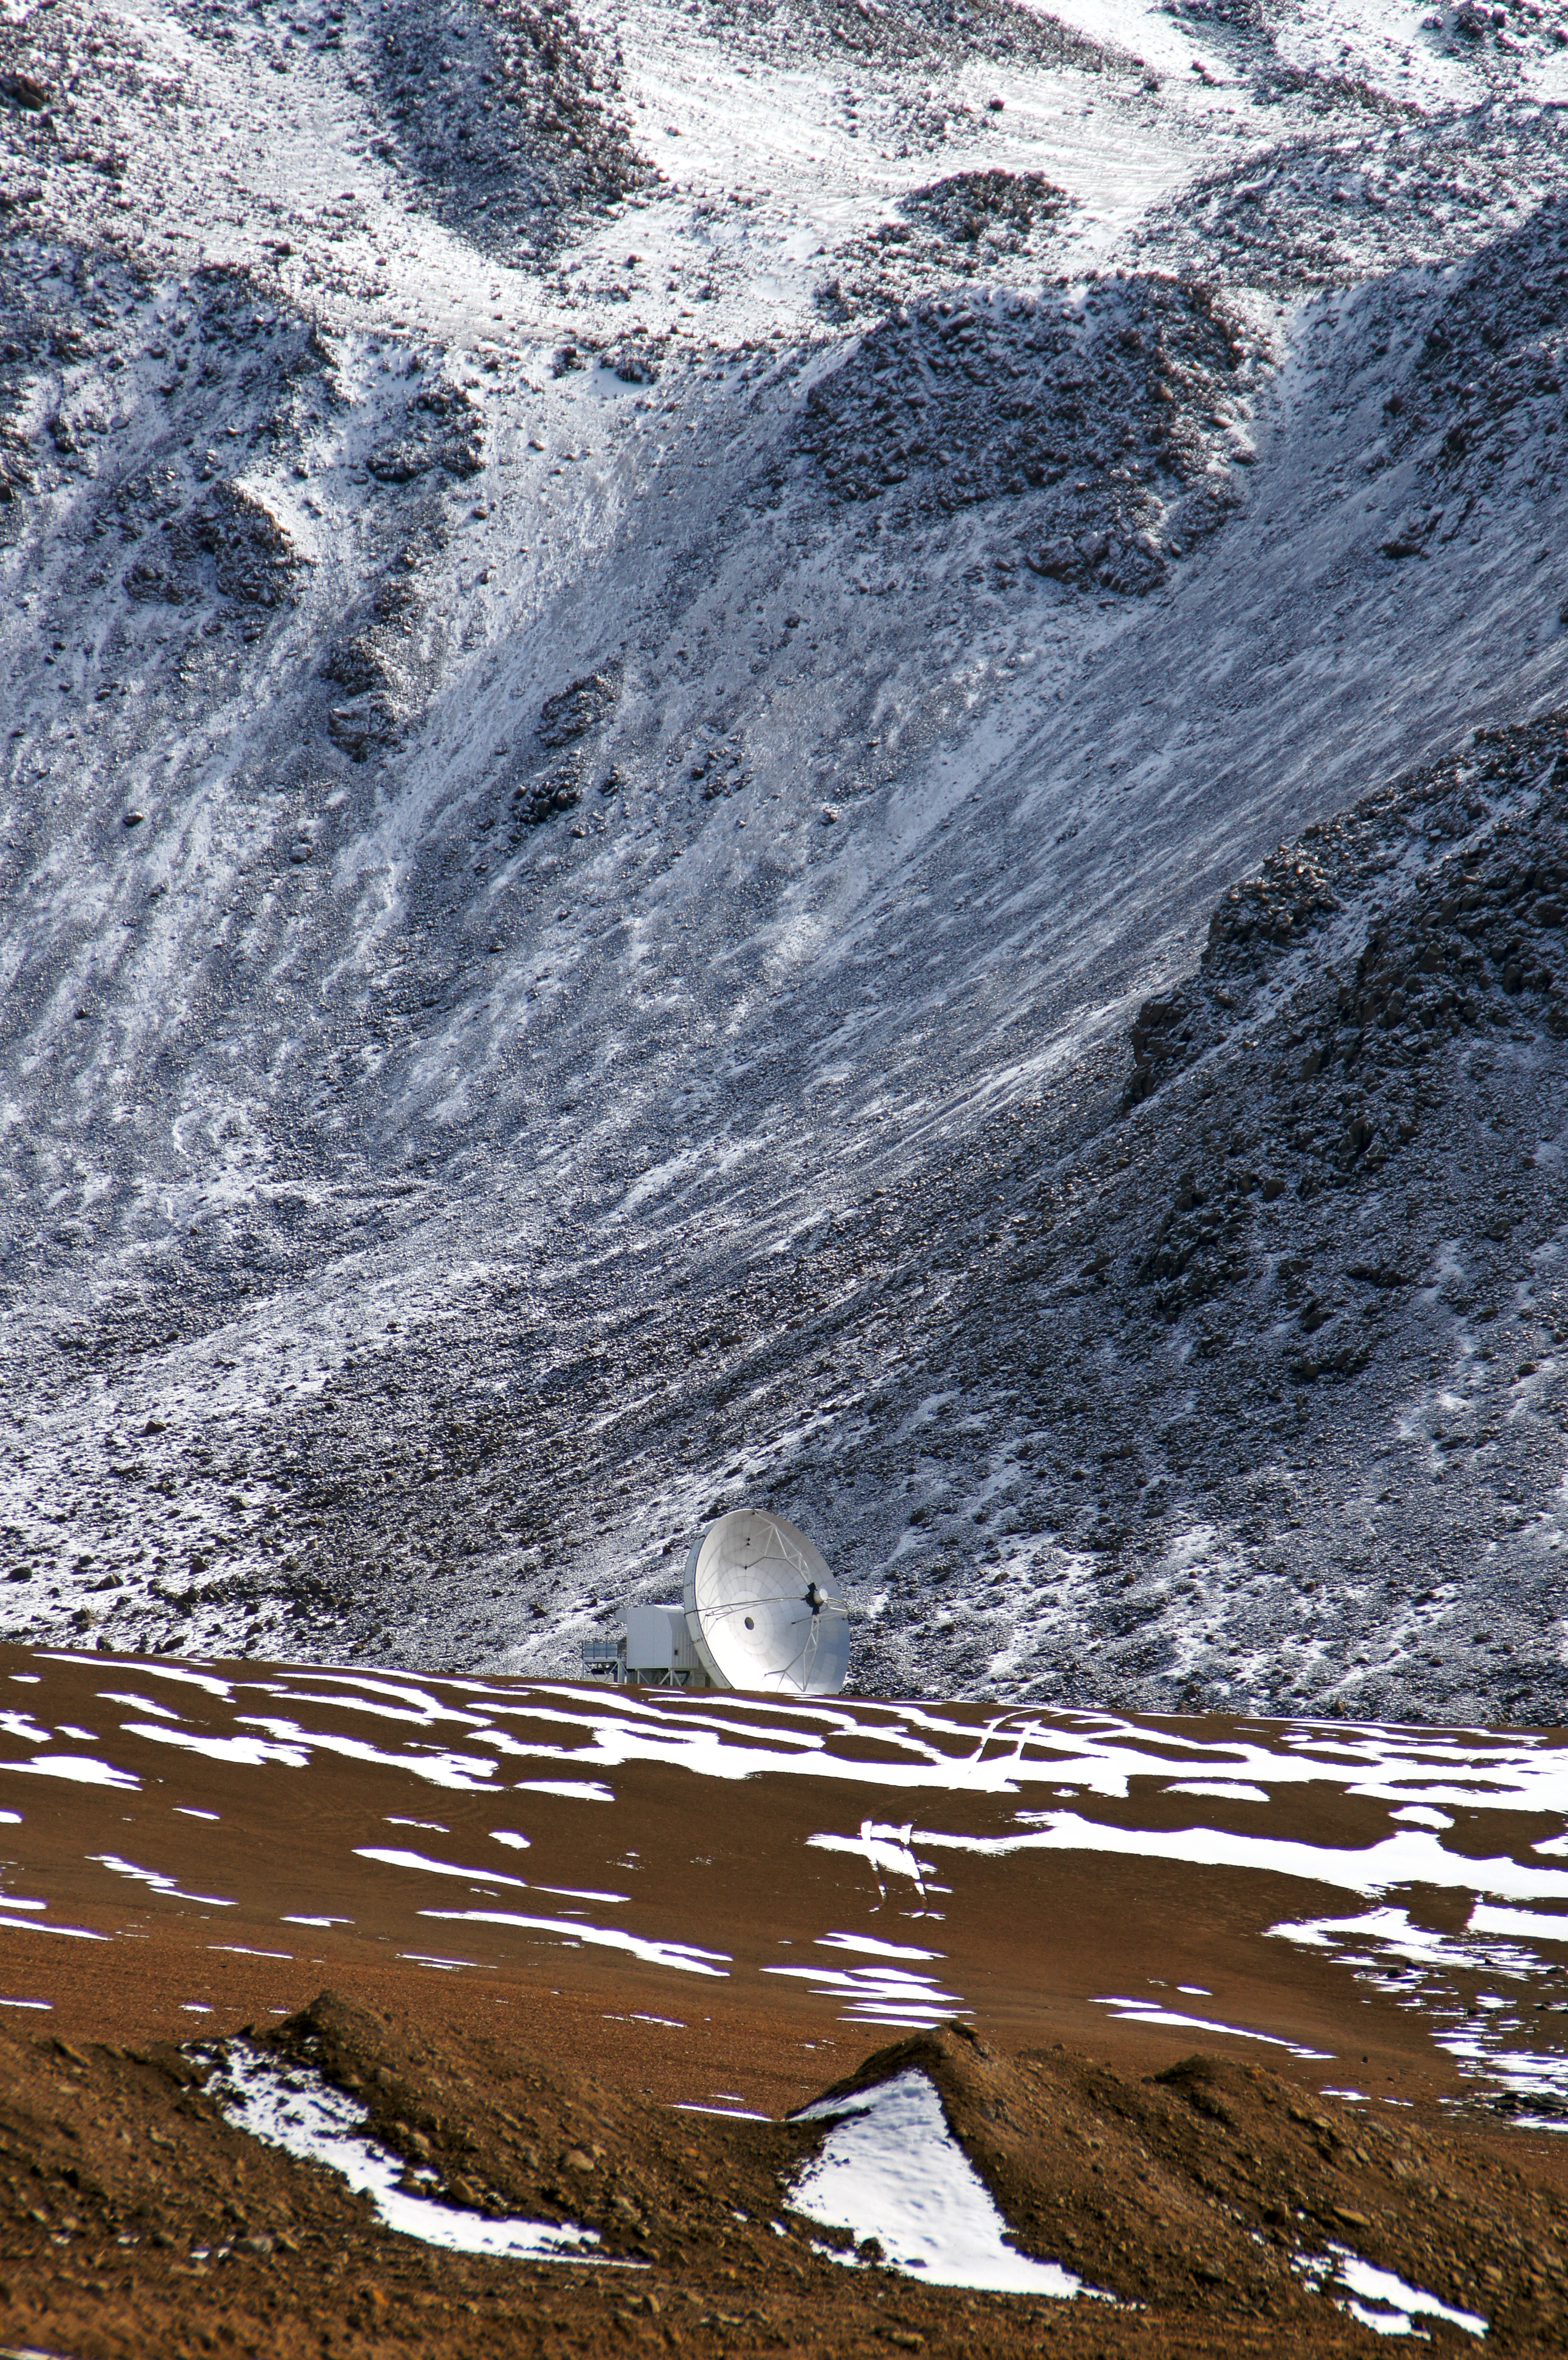

APEX site

APEX, the Atacama Pathfinder Experiment telescope, at one of the highest observatory sites on Earth, at an elevation of 5100 metres.

Credit: G. Schilling/ESO